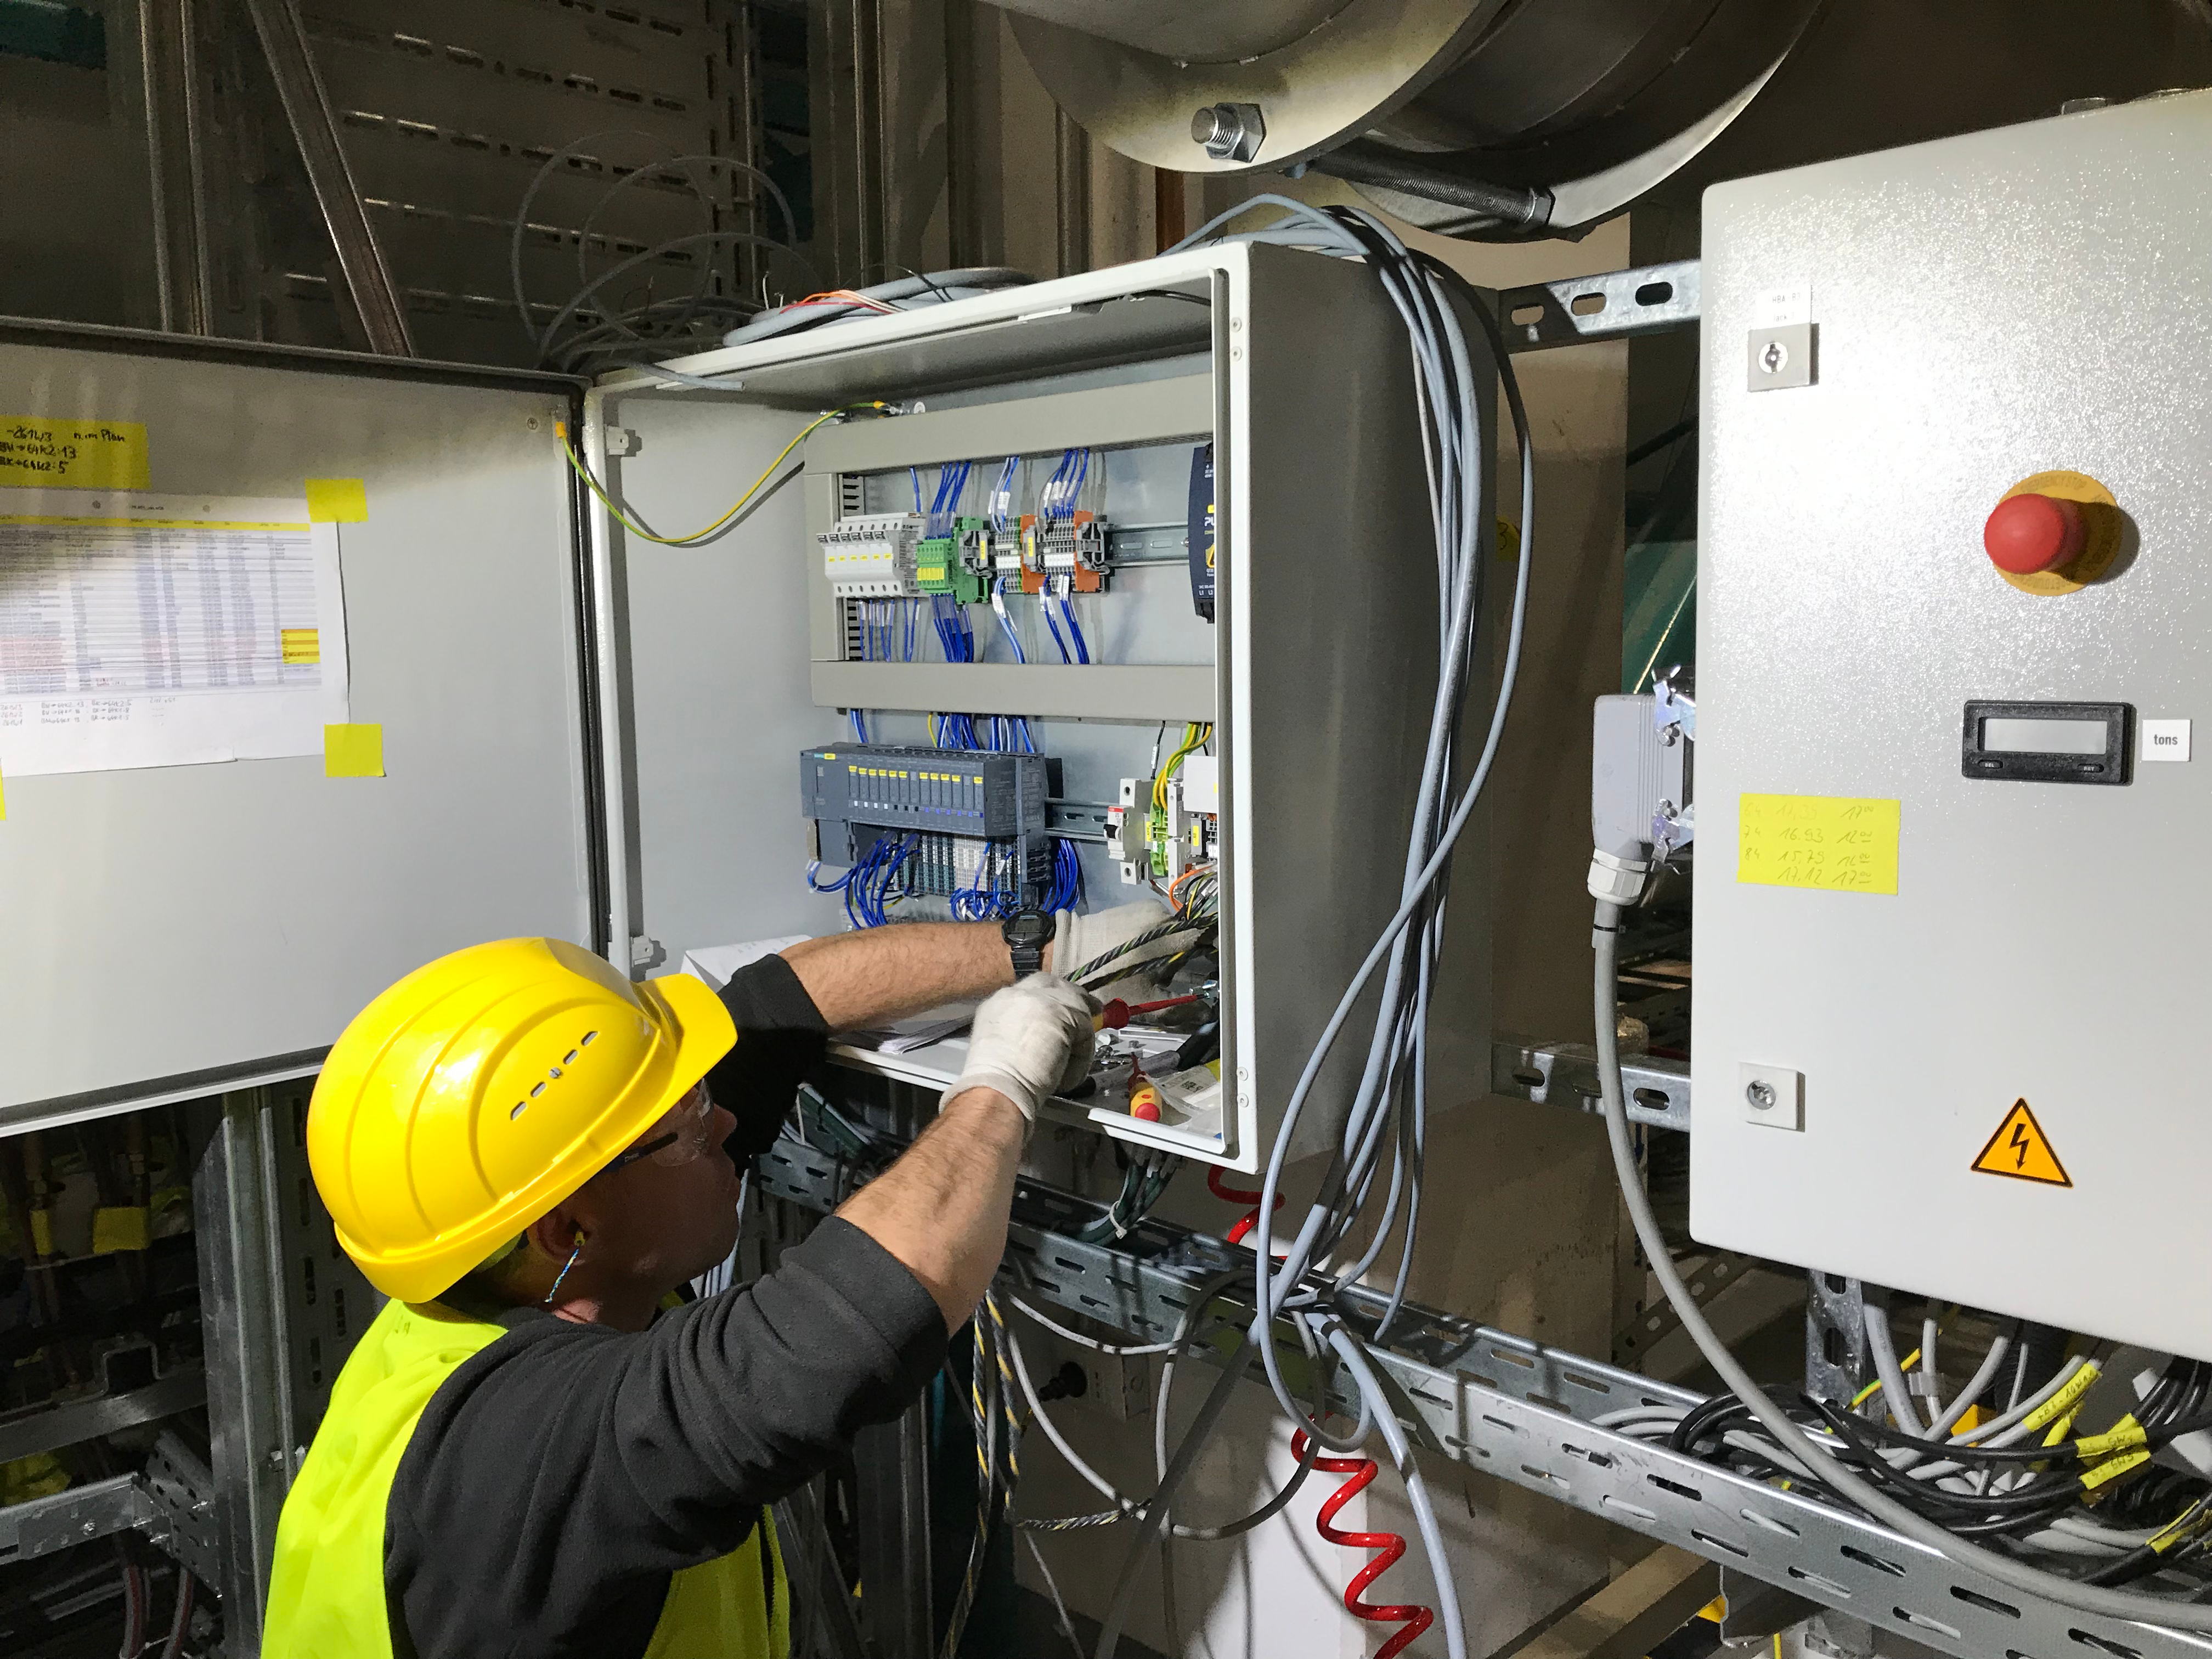

Coating Plant Assembly on Summit

A crew from Von Ardenne, the LSST Coating Chamber vendor, is currently onsite at the LSST summit facility building, performing work on the Coating Chamber, which arrived at the summit in November 2018. According to Tomislav Vucina, LSST Coatings Engineer, "The LSST Coating Chamber will be the largest, most modern, and most powerful mirror coating mechanism used by any telescope in the world." The Coating Chamber, which was constructed in Germany, is now beginning a six-month program of “assembly, integration, and commissioning,” which refers to installation of all components of the Coating Plant, and the testing necessary to ensure that everything works the way it’s supposed to. After final acceptance, and after both LSST mirrors arrive, the Coating Plant will be used to coat the Primary/Tertiary Mirror (M1M3) with aluminum, and the Secondary Mirror (M2) with silver.

Credit: Rubin Observatory/NSF/AURA